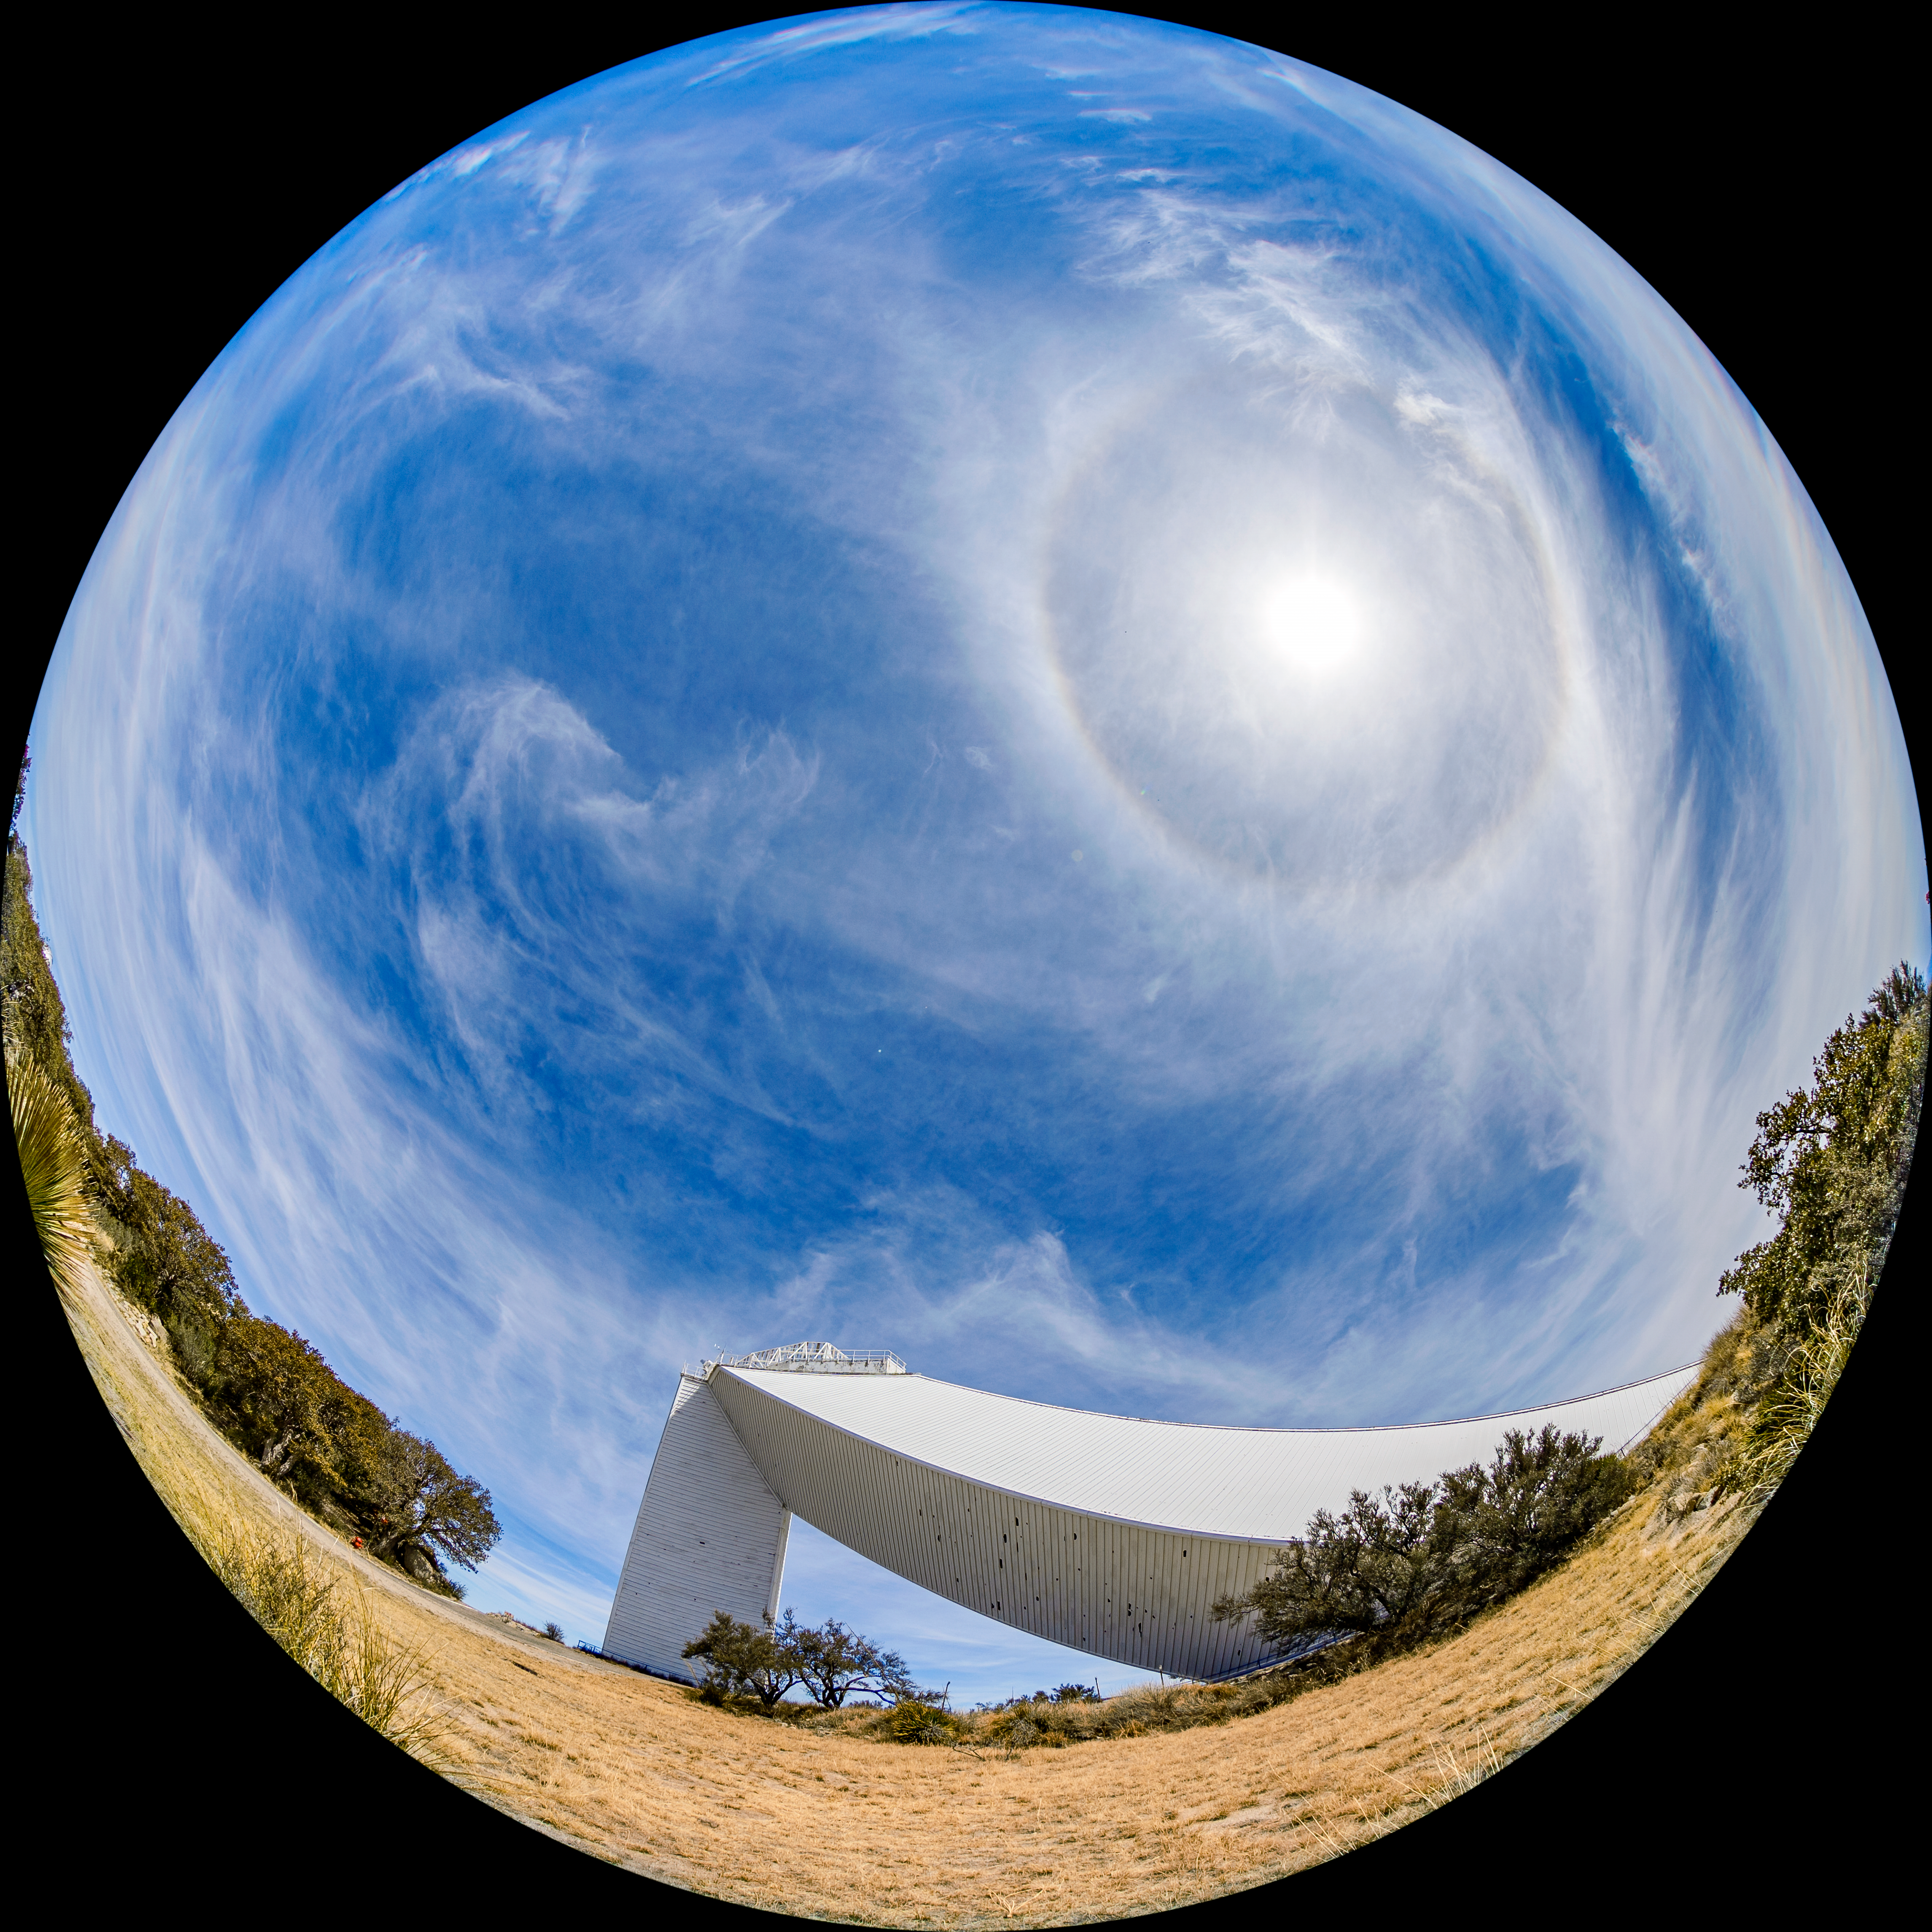

McMath-Pierce Solar Telescope

The McMath-Pierce Solar Telescope located at Kitt Peak National Observatory (KPNO), a Program of NSF NOIRLab.

Credit: KPNO/NOIRLab/NSF/AURA/T. Matsopoulos